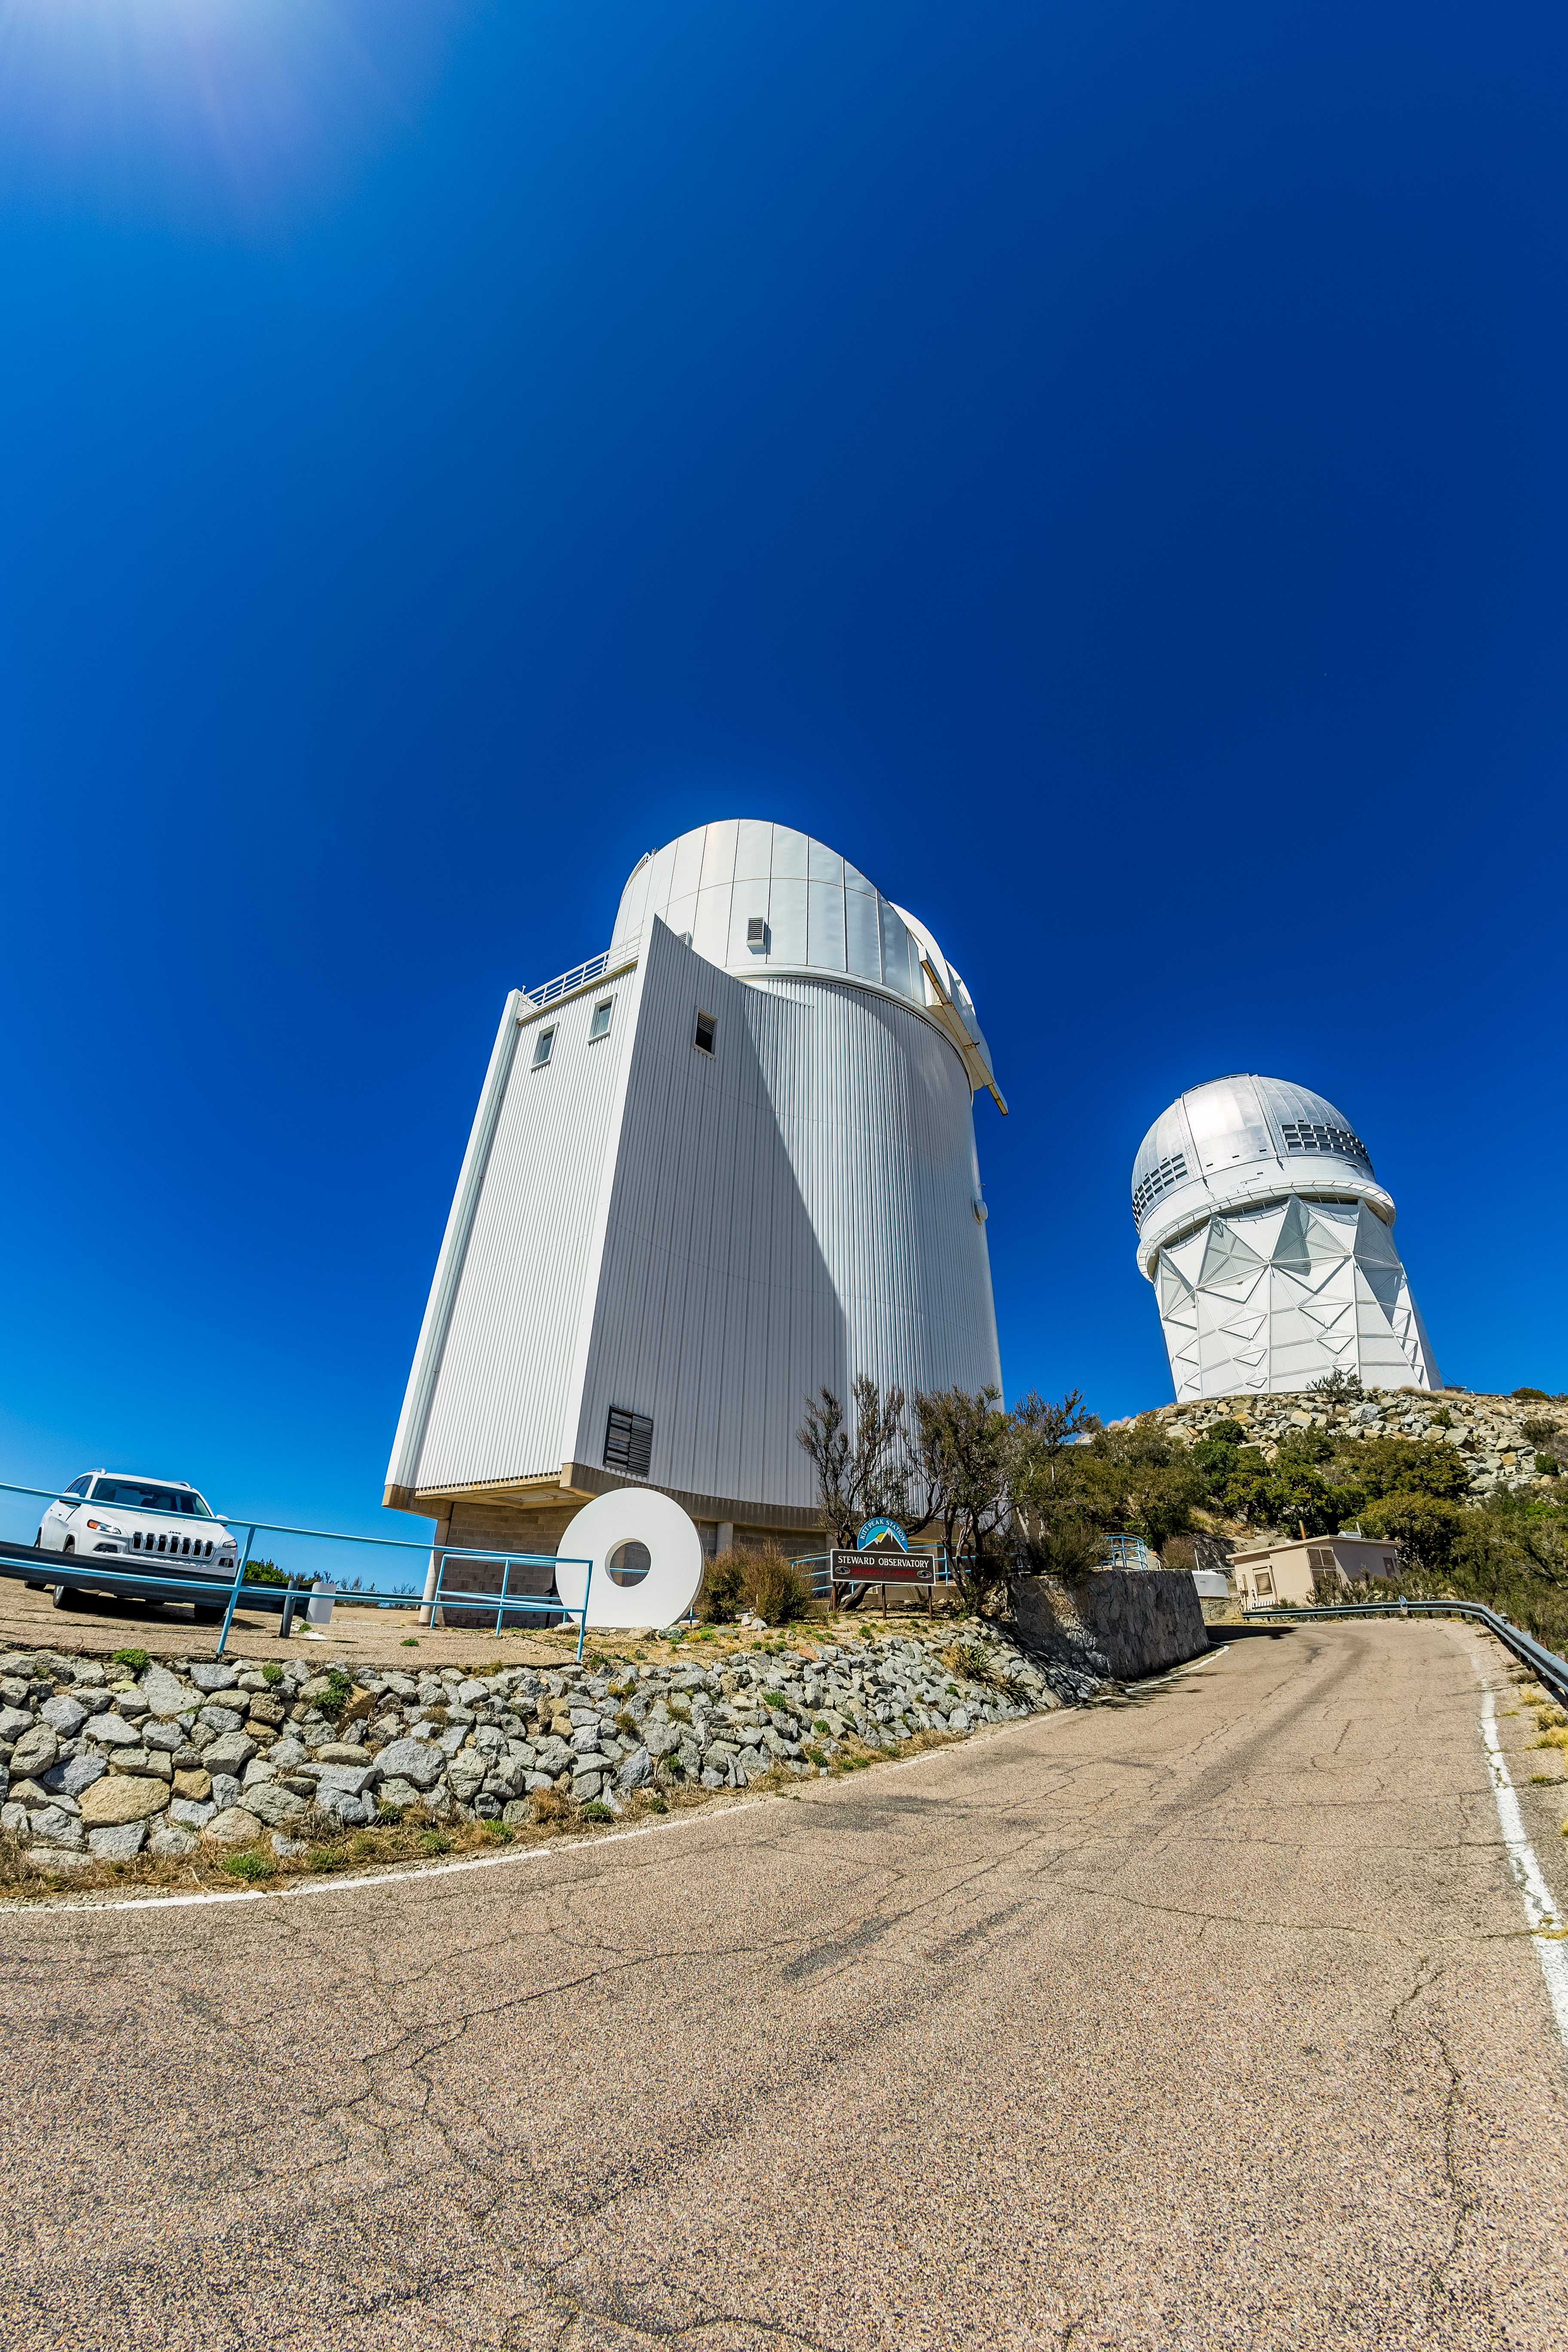

UA Bok 2.3-meter Telescope

The UA Bok 2.3-meter Telescope viewed from below on Kitt Peak National Observatory in Arizona, with the Nicholas U. Mayall 4-meter Telescope visible in the background.

Credit: KPNO/NOIRLab/NSF/AURA/T. Matsopoulos